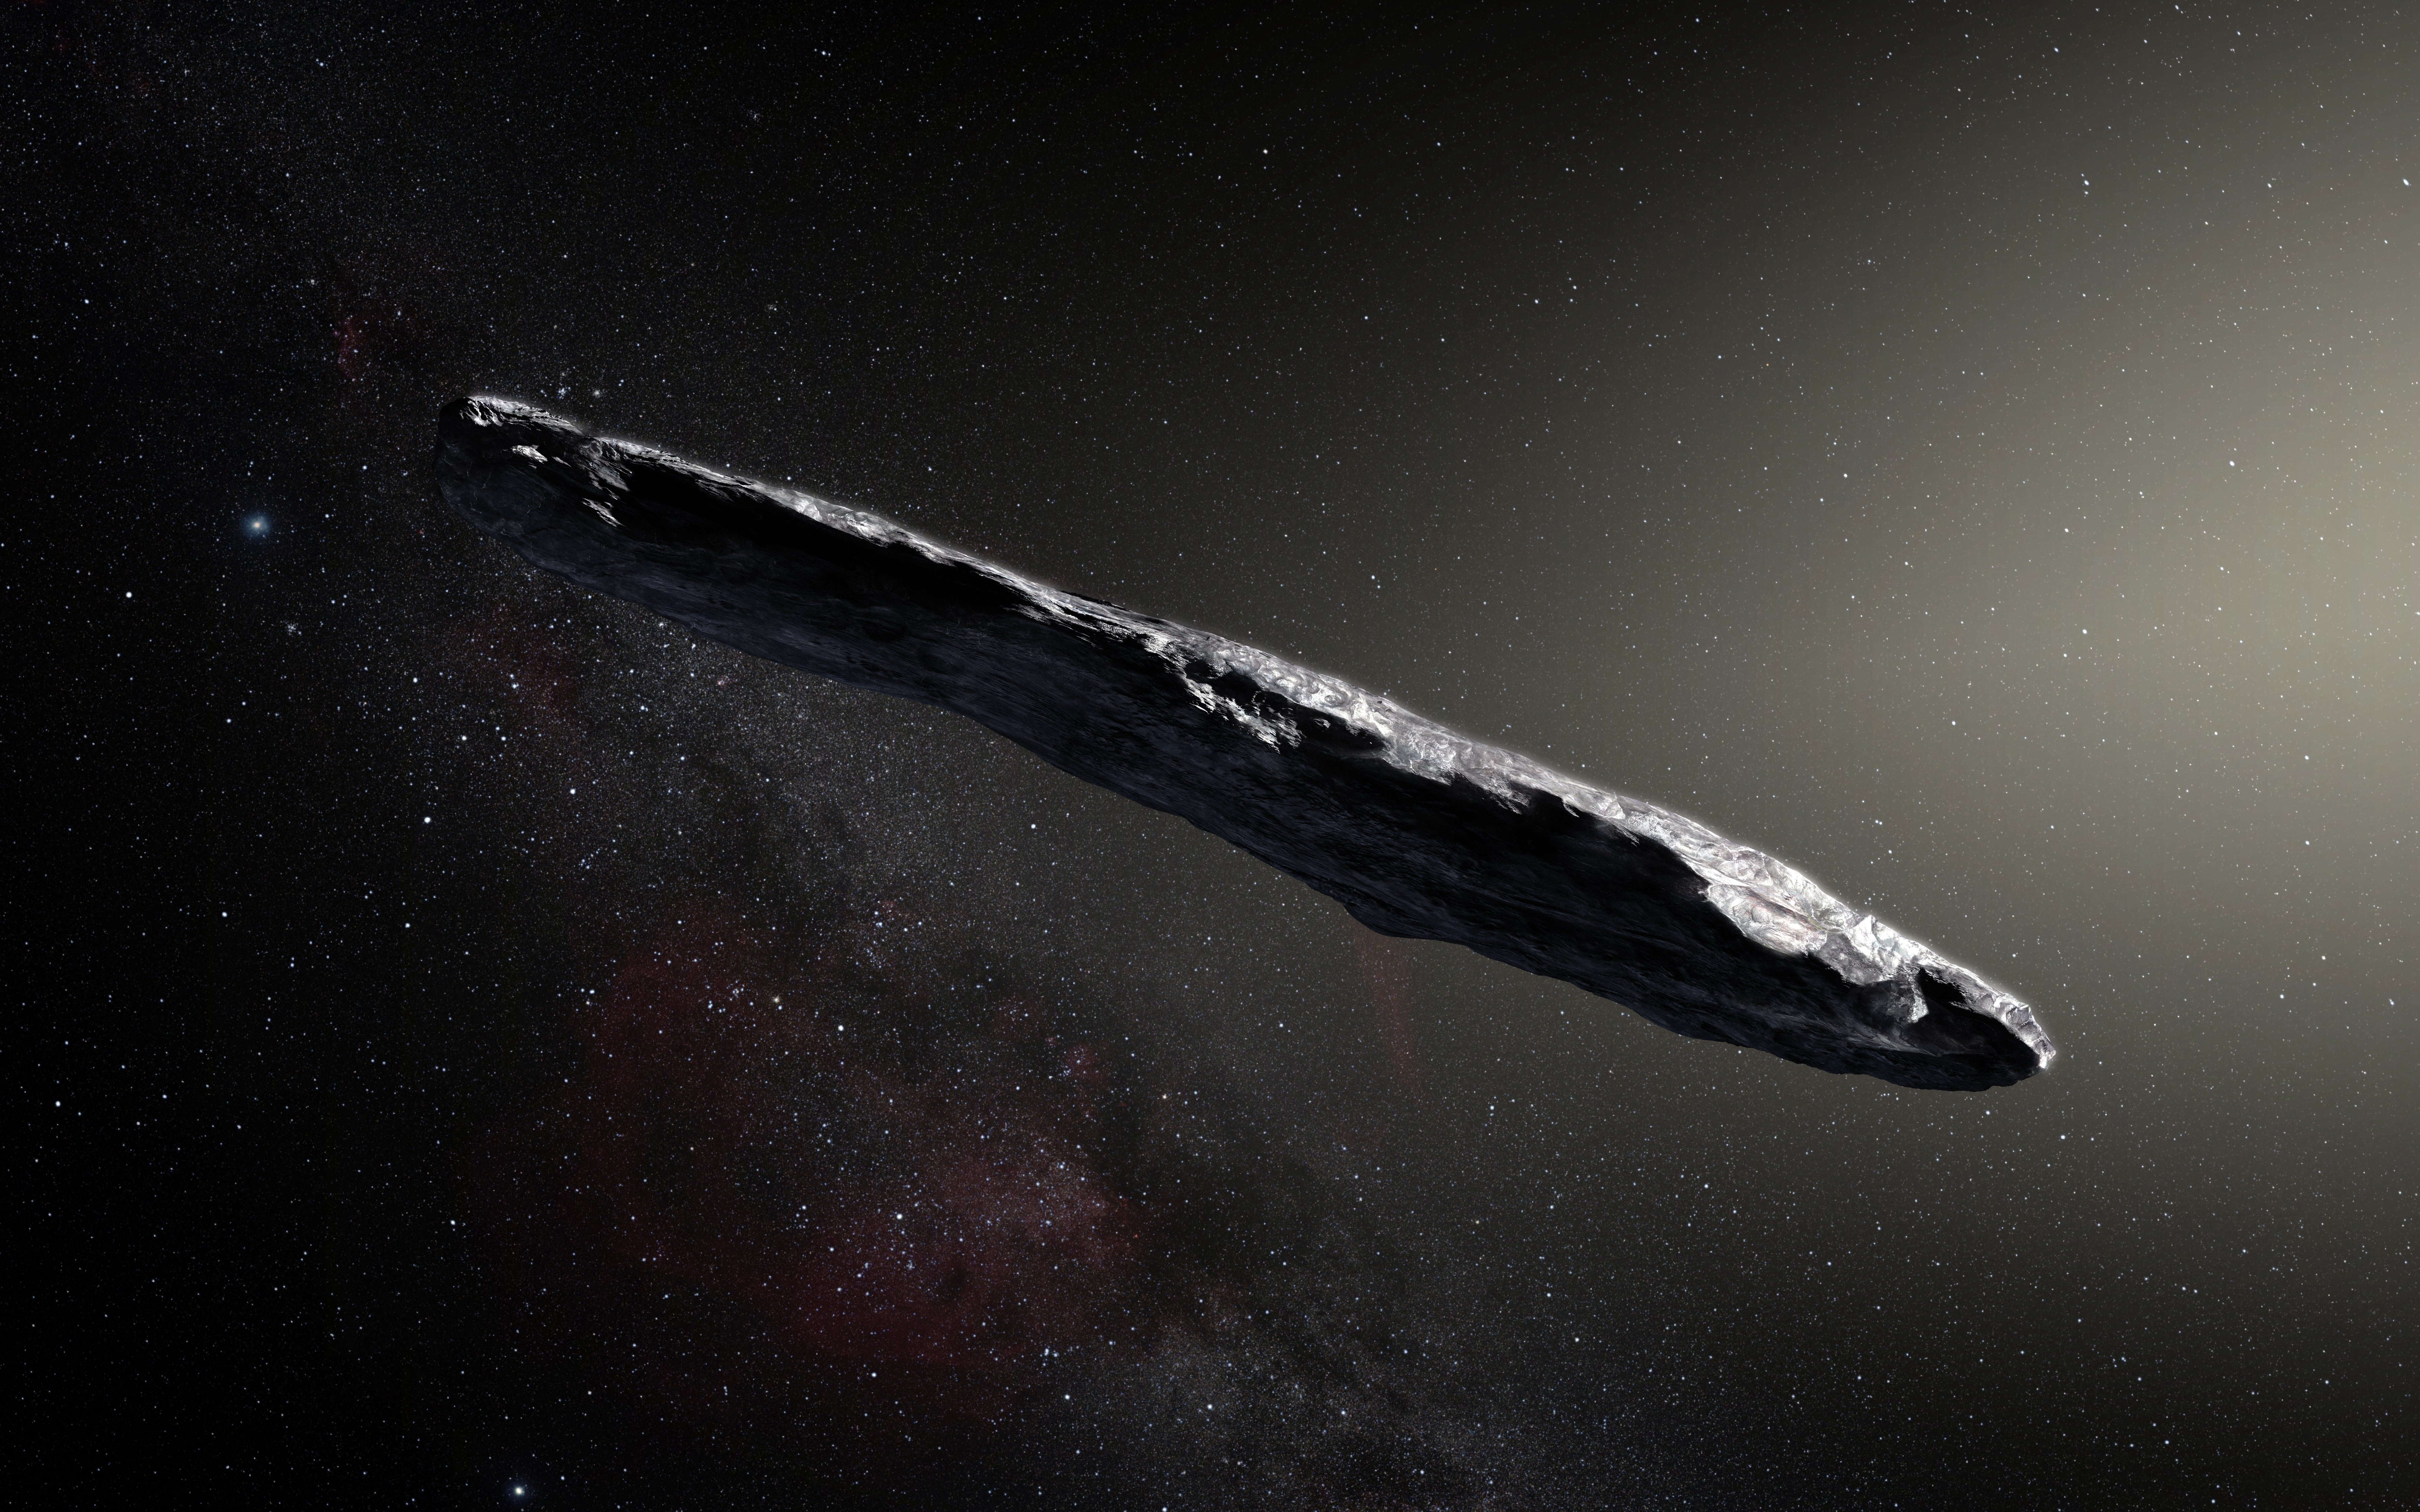

Artist’s impression of the interstellar asteroid `Oumuamua

This artist’s impression shows the first interstellar asteroid: `Oumuamua. This unique object was discovered on 19 October 2017 by the Pan-STARRS 1 telescope in Hawai`i. Subsequent observations from ESO’s Very Large Telescope in Chile and other observatories around the world show that it was travelling through space for millions of years before its chance encounter with our star system. `Oumuamua seems to be a dark red highly-elongated metallic or rocky object, about 400 metres long, and is unlike anything normally found in the Solar System.

Credit: ESO/M. Kornmesser